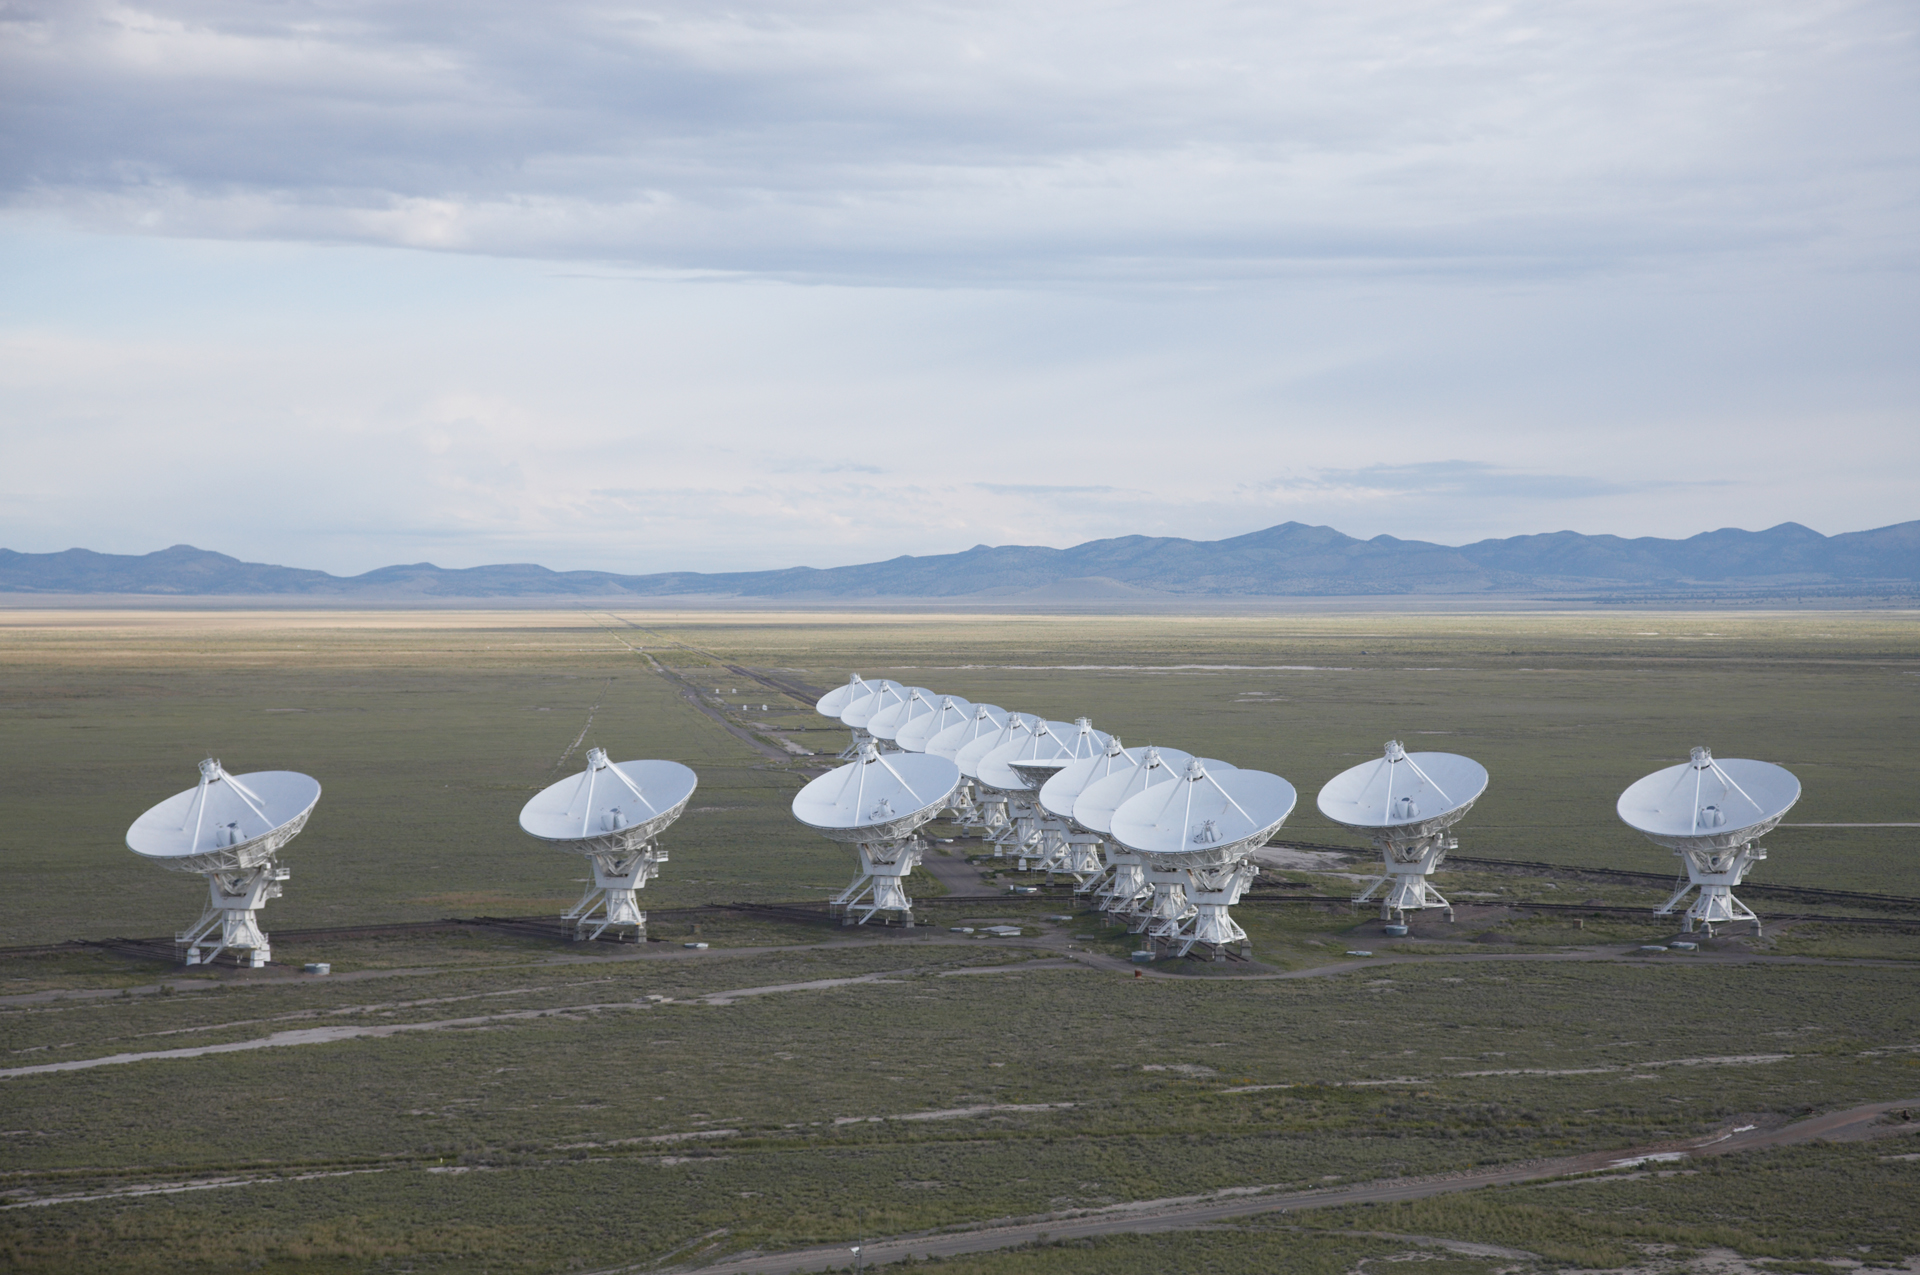

The VLA Wye

Credit: NRAO/AUI/NSF